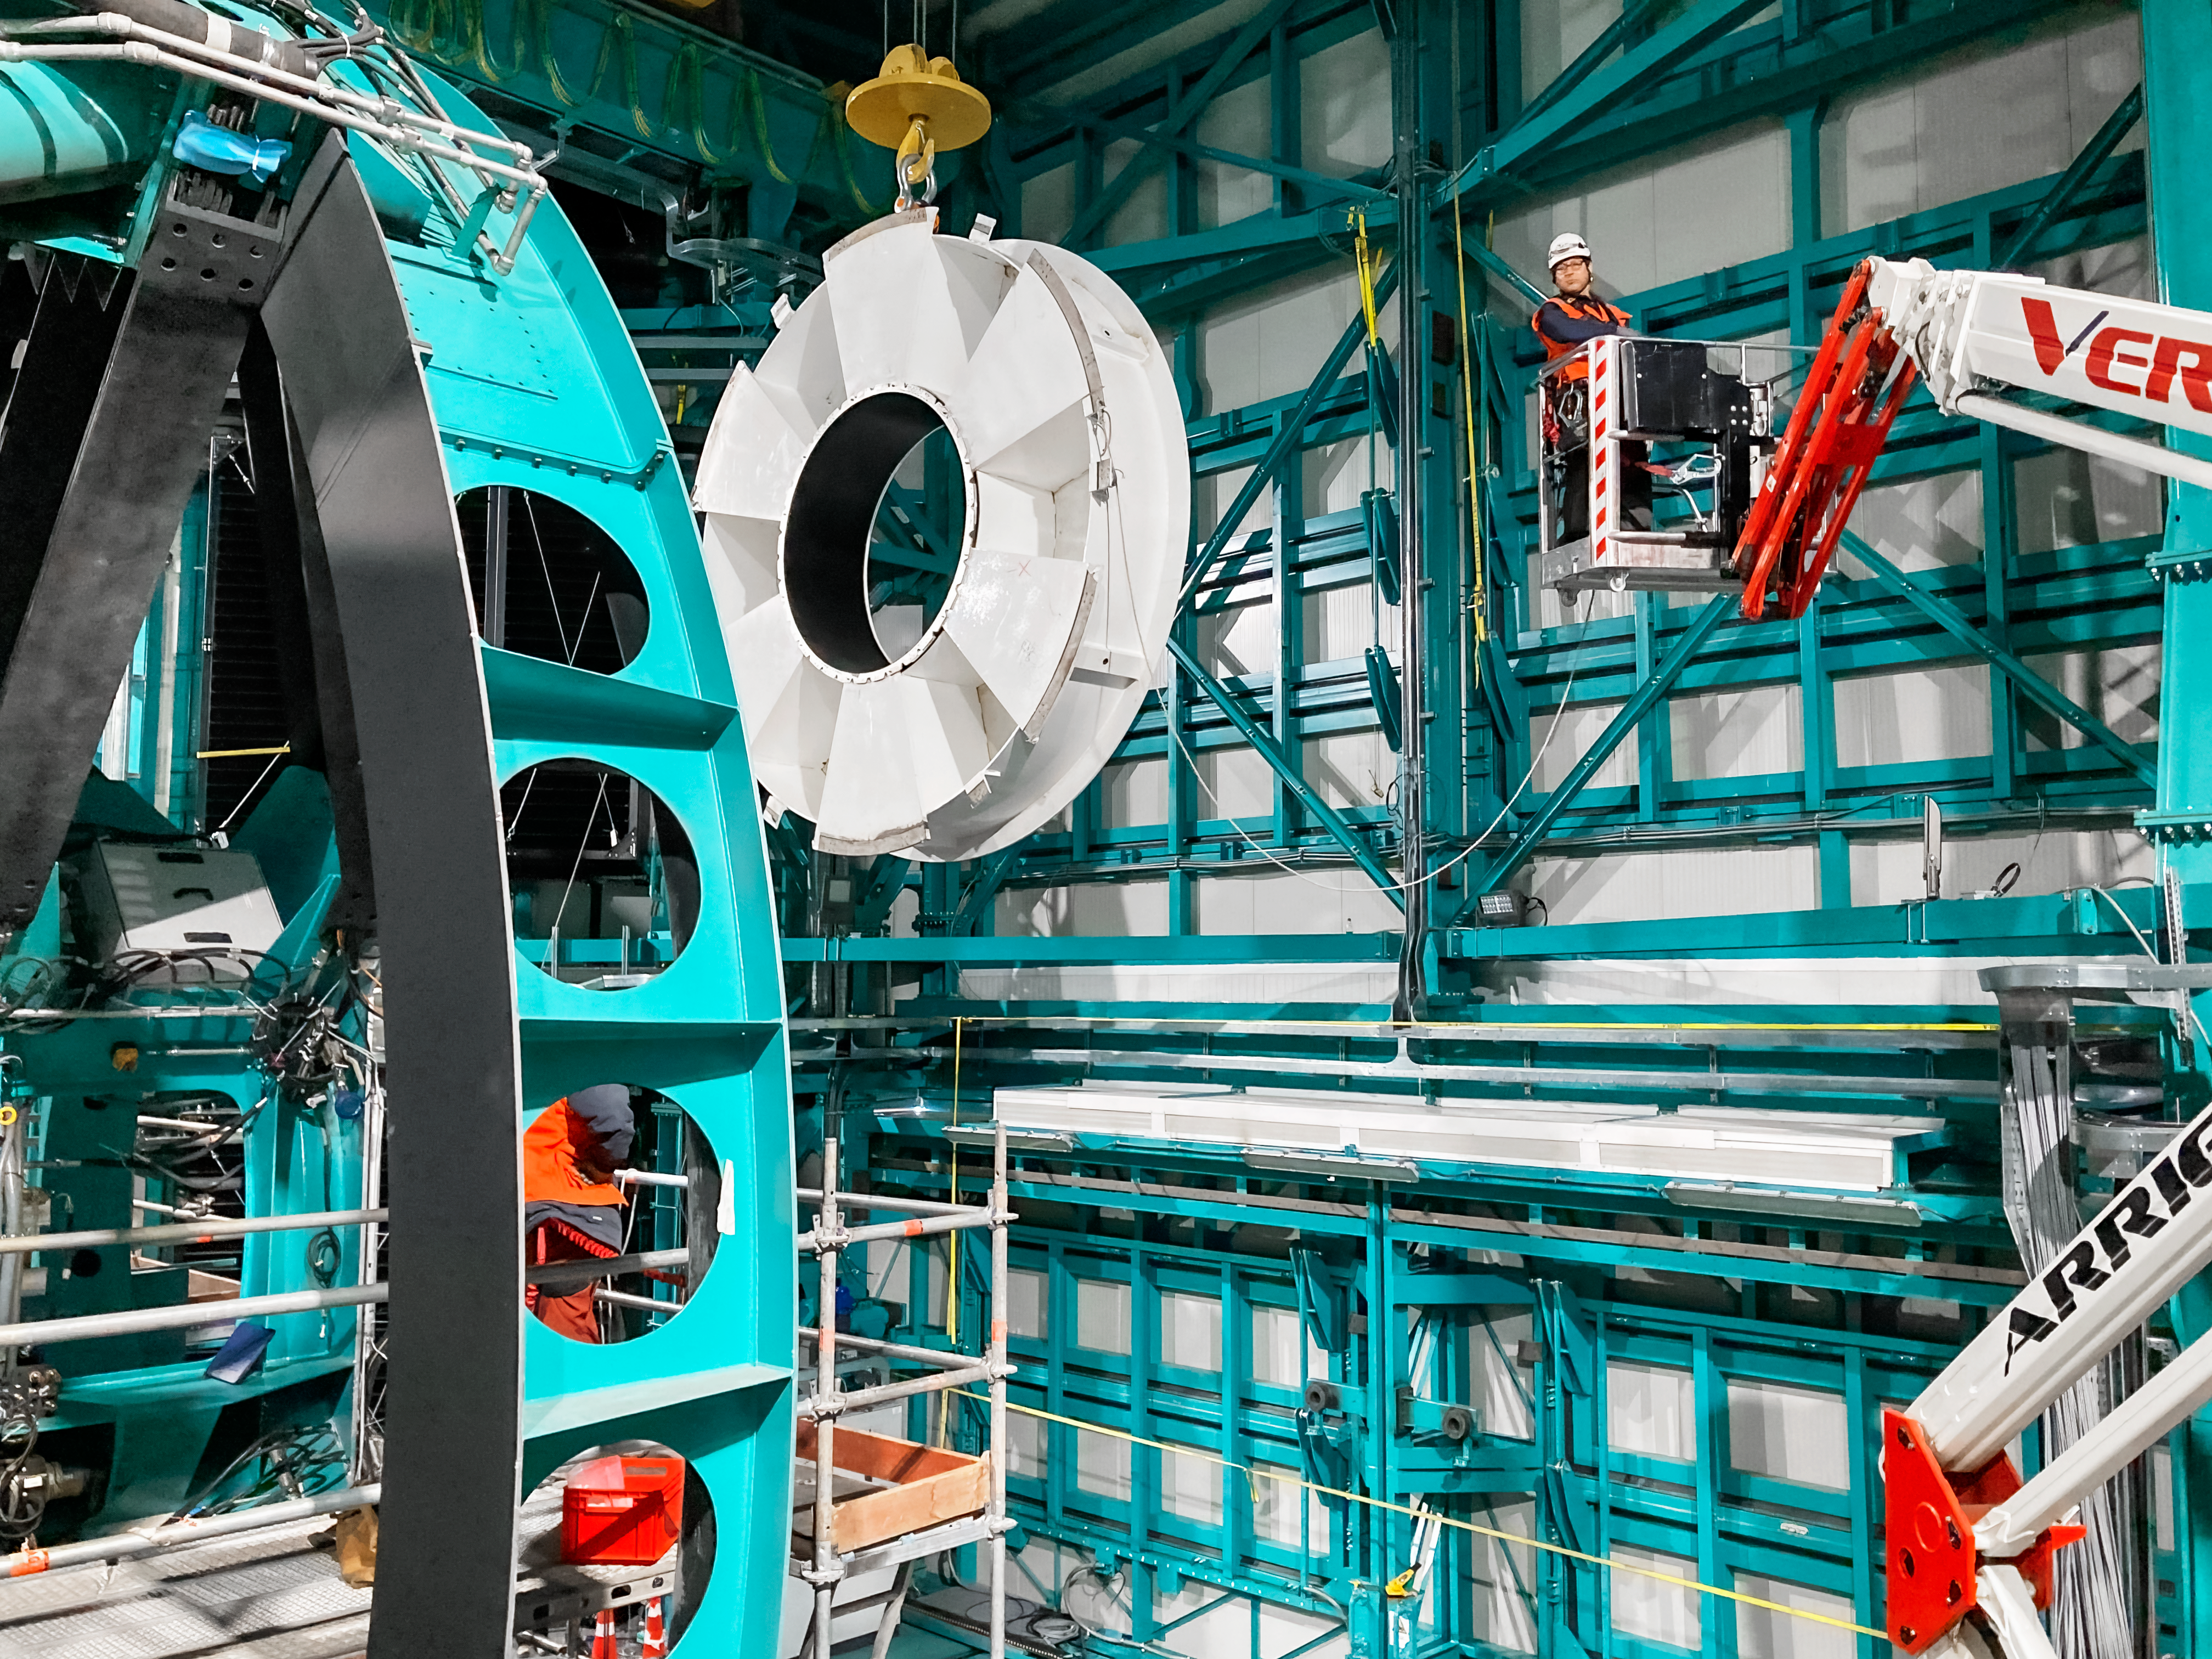

Removing the Secondary Mirror Surrogate

The secondary mirror (M2) surrogate being removed from the telescope mount. The surrogate is an aluminum structure that stands in for the secondary mirror during the construction of the Vera C. Rubin Observatory.

Credit: Rubin Observatory/NSF/AURA/B. Stalder